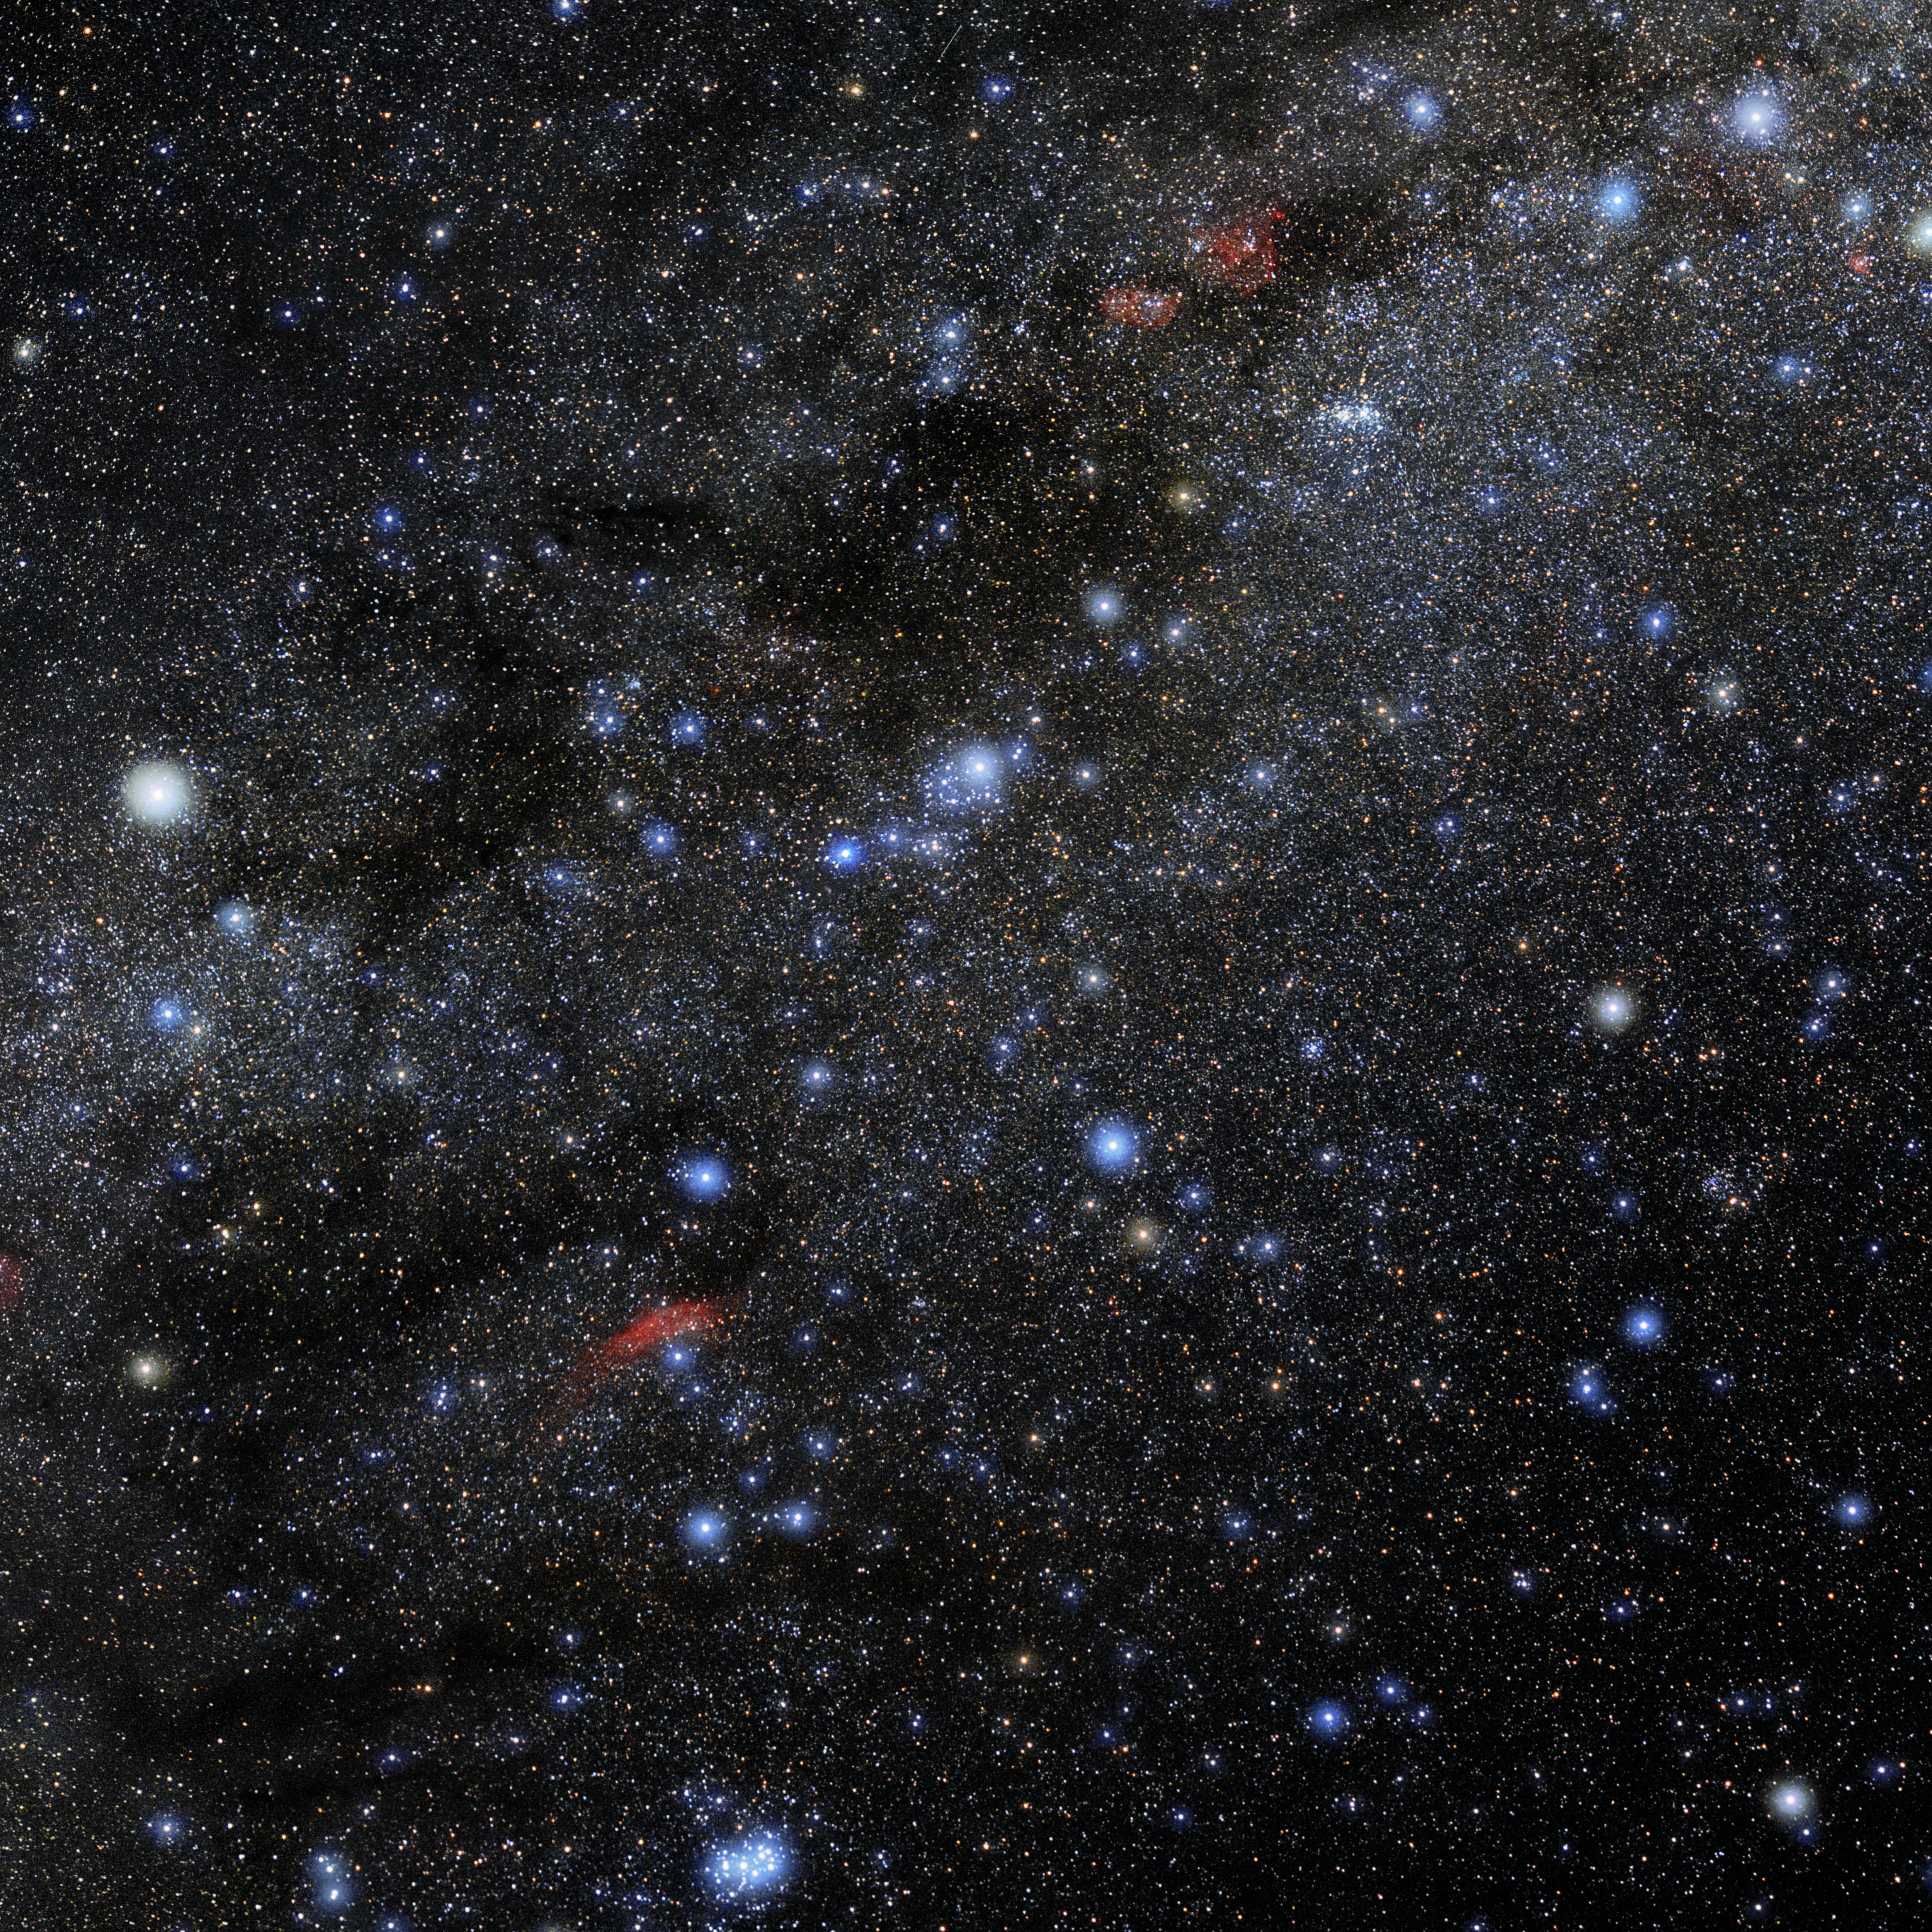

Perseus

Photo of the constellation Perseus produced by NOIRLab in collaboration with Eckhard Slawik, a German astrophotographer. Here is the annotated version.

Credit: E. Slawik/NOIRLab/NSF/AURA/M. Zamani